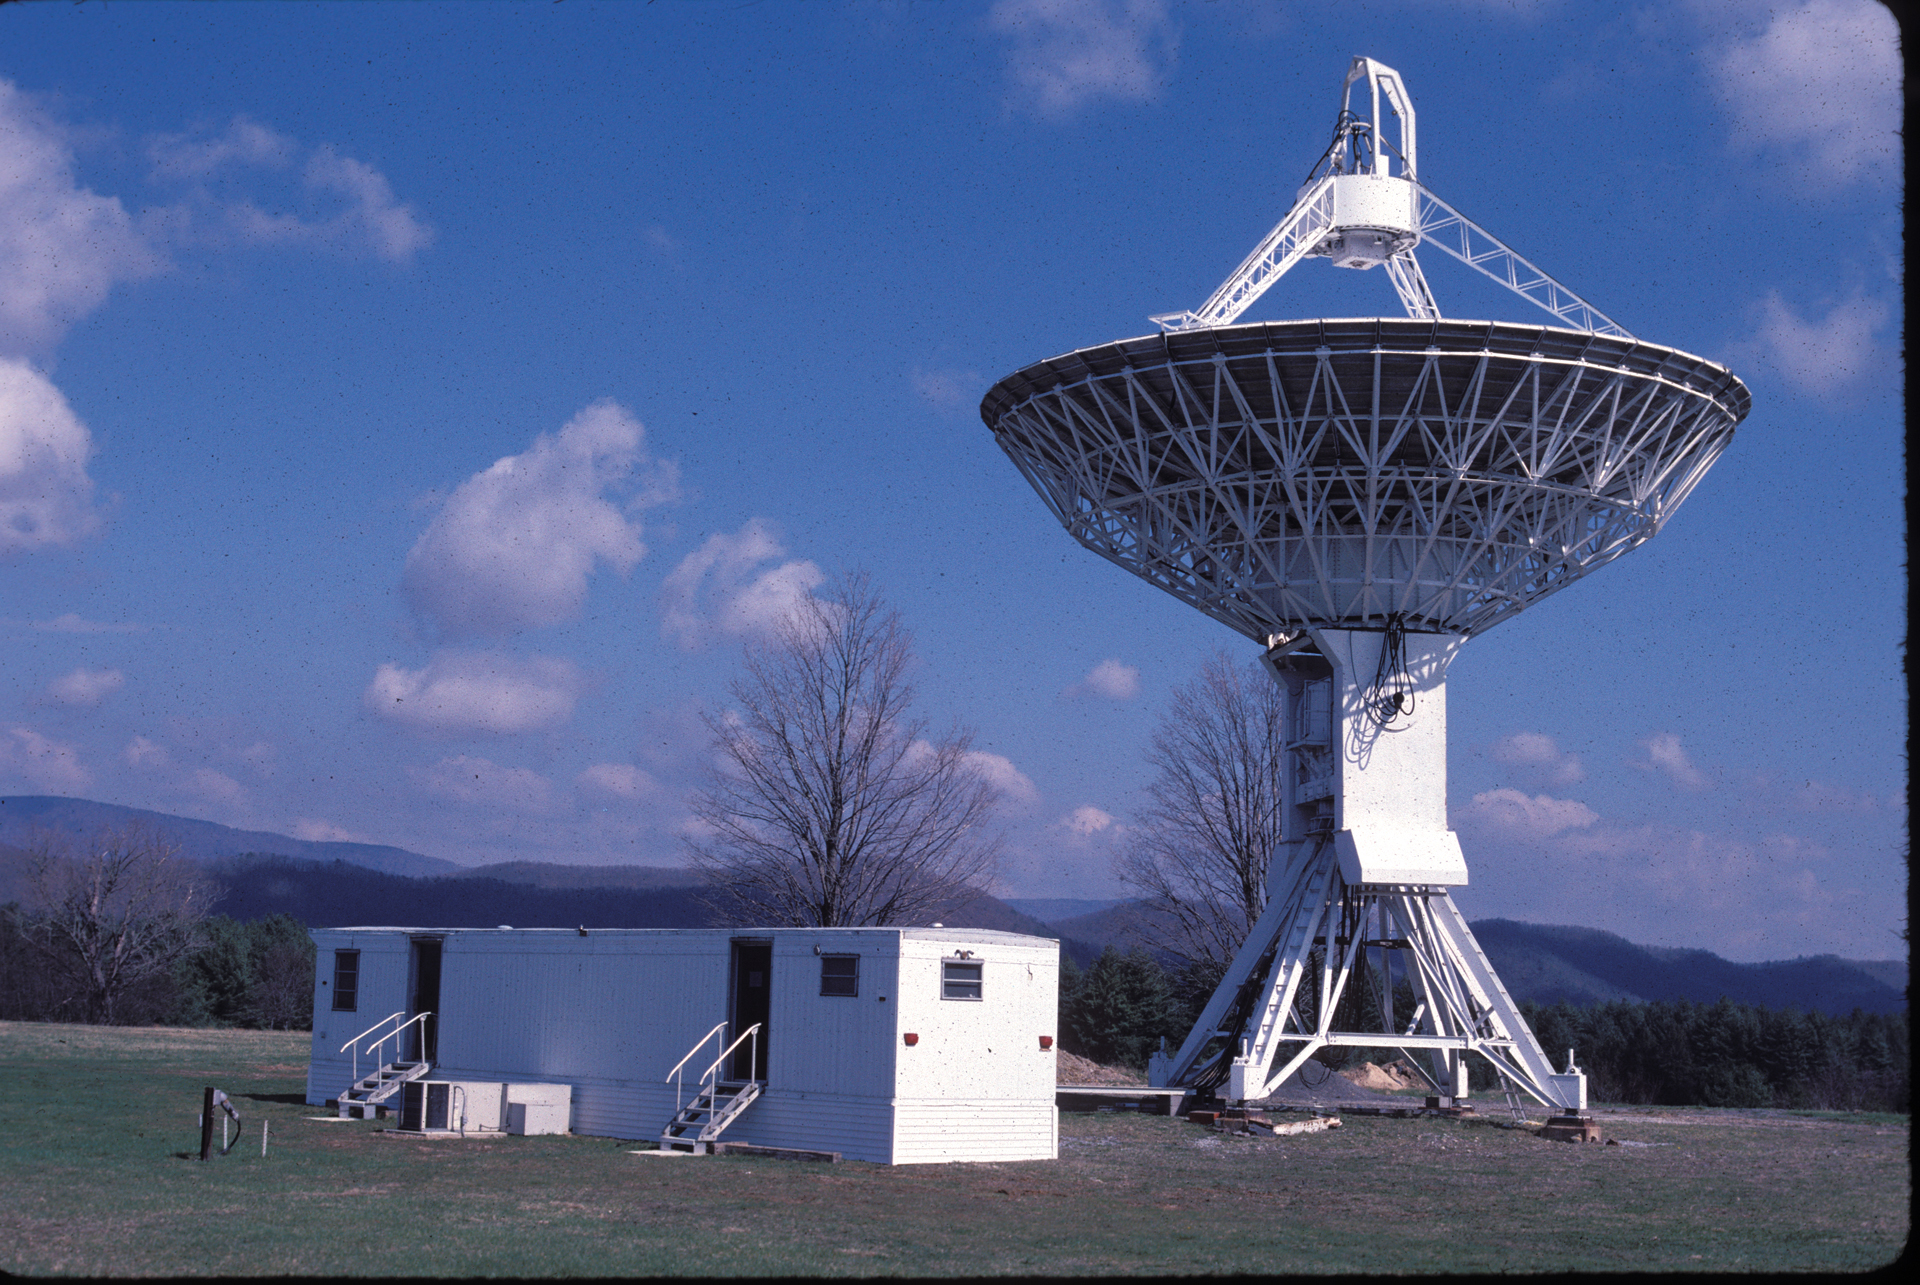

Green Bank’s 45-foot telescope retires

At the conclusion of 15 years of a successful nomadic phase as a fourth remote telescope for the Green Bank Interferometer (GBI), the 45-foot settled on piers at Green Bank in 1988. NASA converted it into a tracking station for orbiting satellites. Now, it's been turned into a dedicated solar telescope.

Credit: NRAO/AUI/NSF